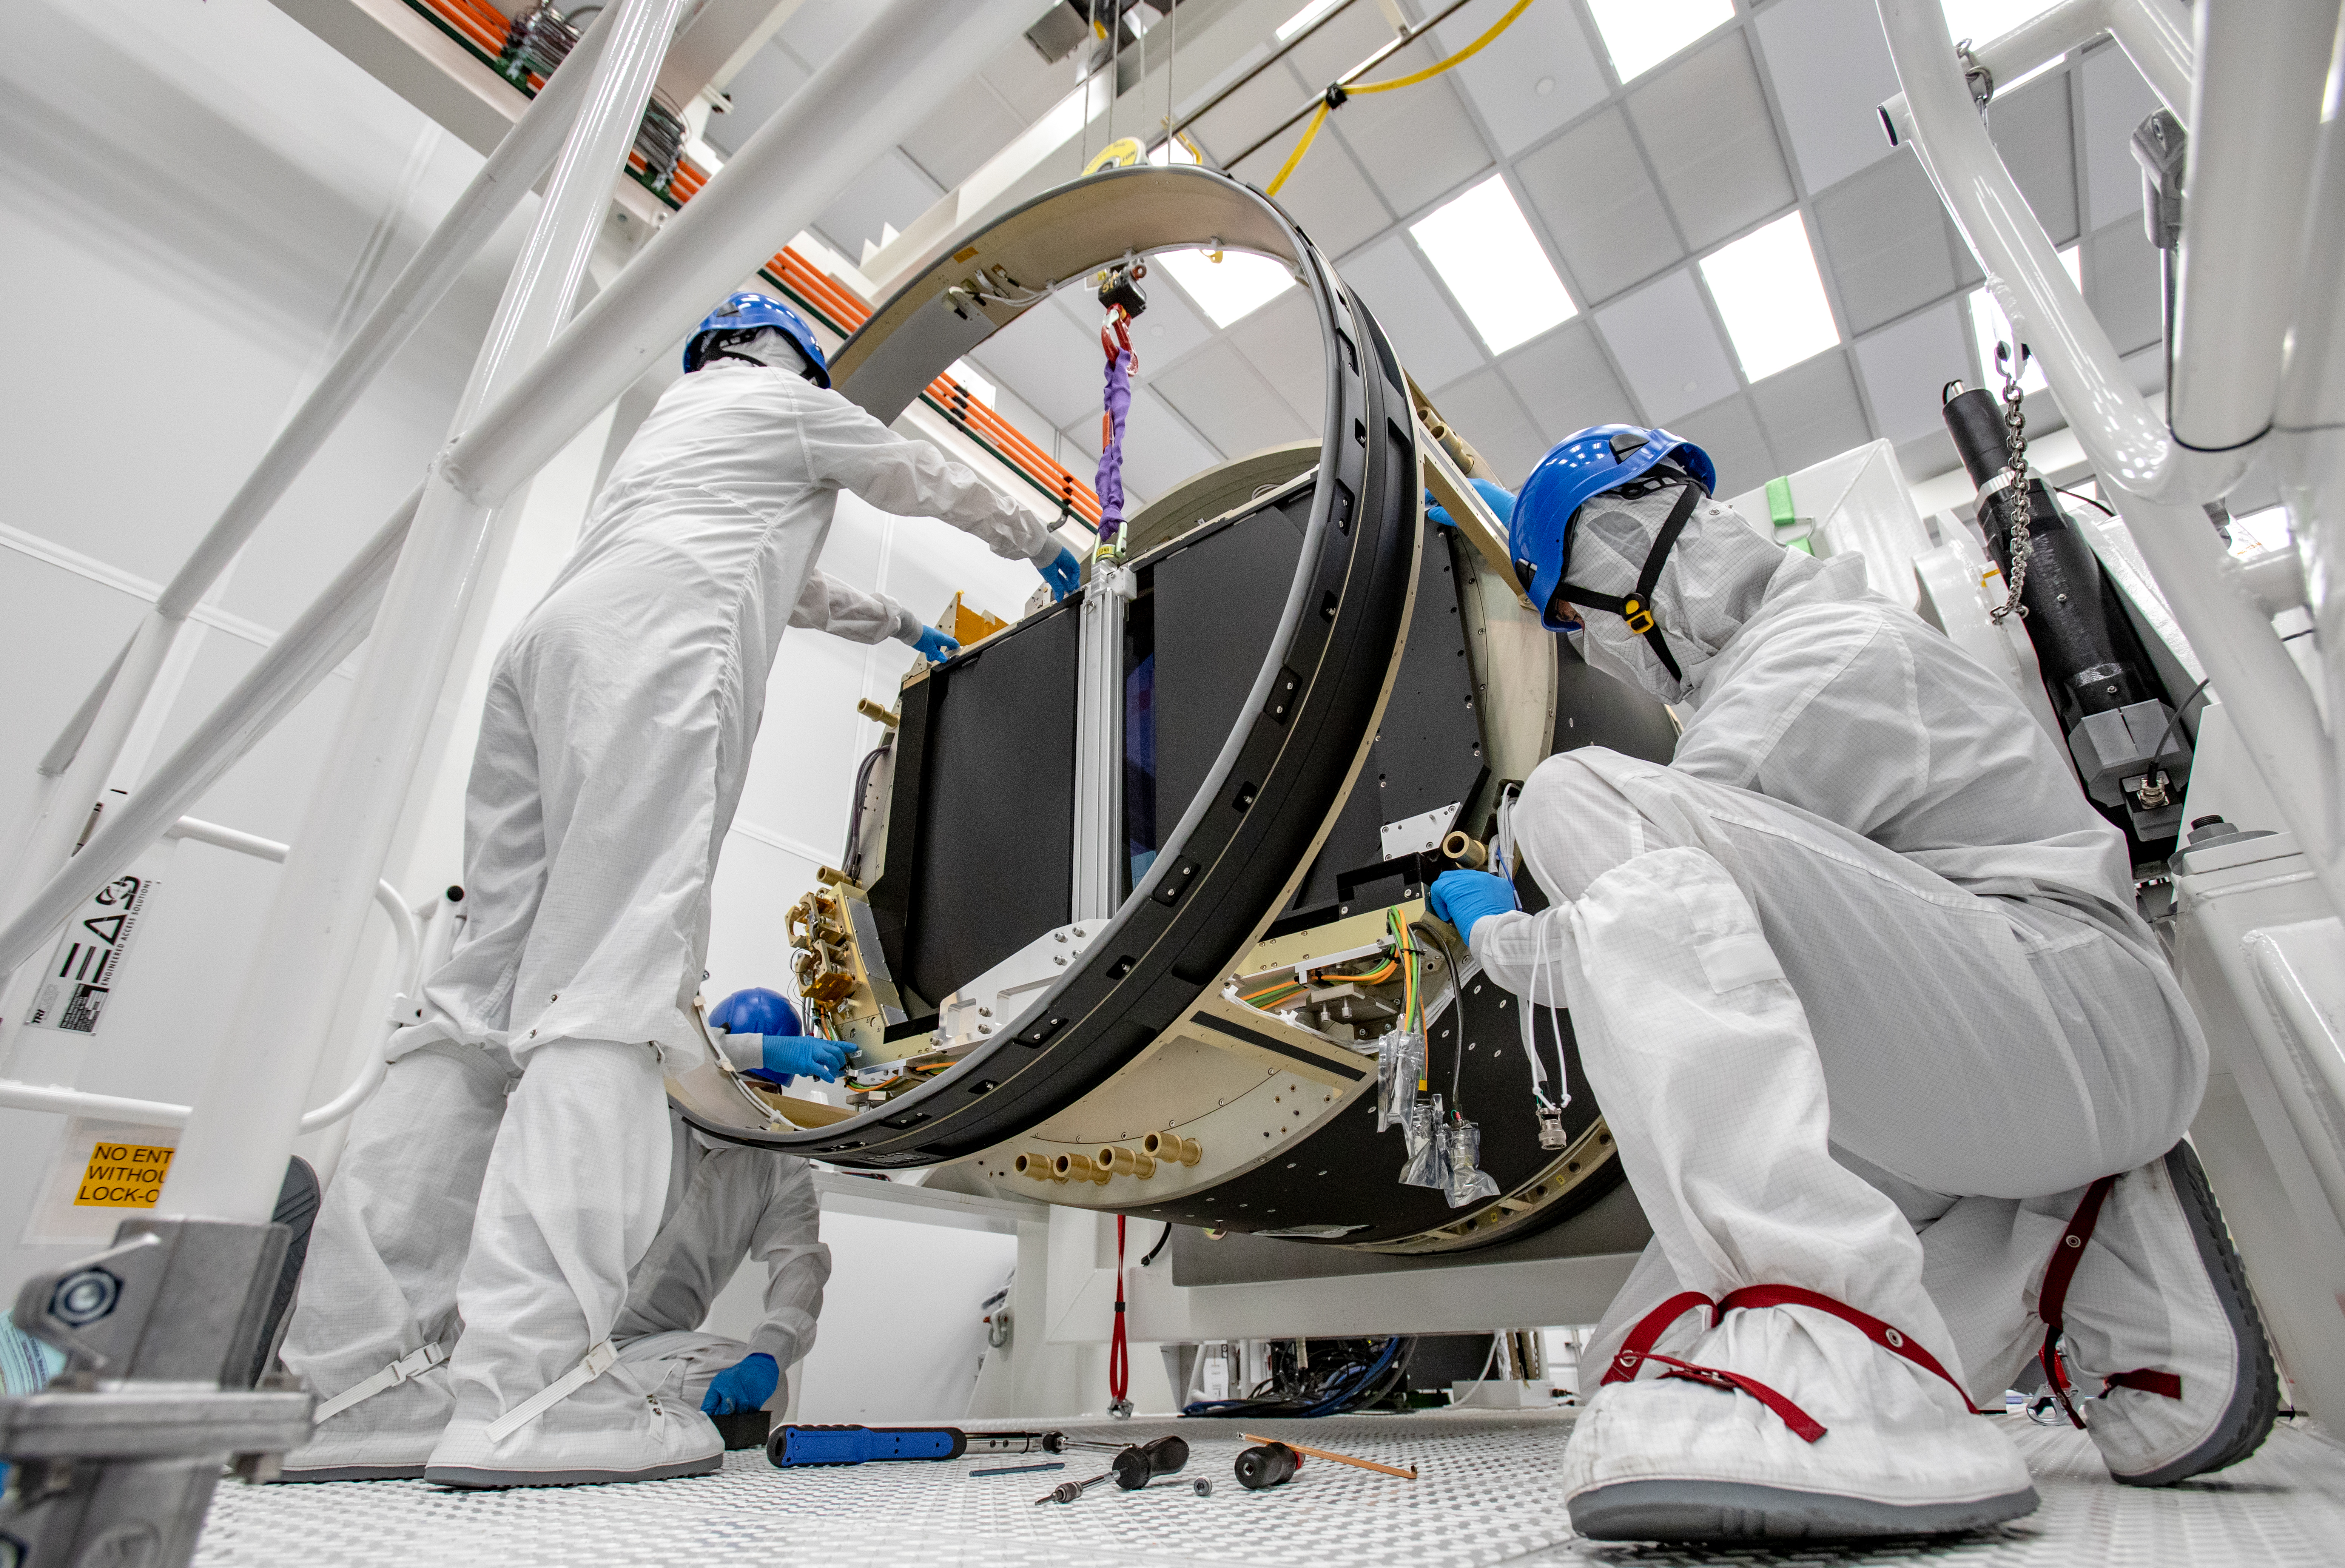

LSST Camera Shutter Installation

The LSST camera team successfully attached the shutter to the camera body on June 8.

Credit: Jacqueline Ramseyer Orrell/SLAC National Accelerator Laboratory